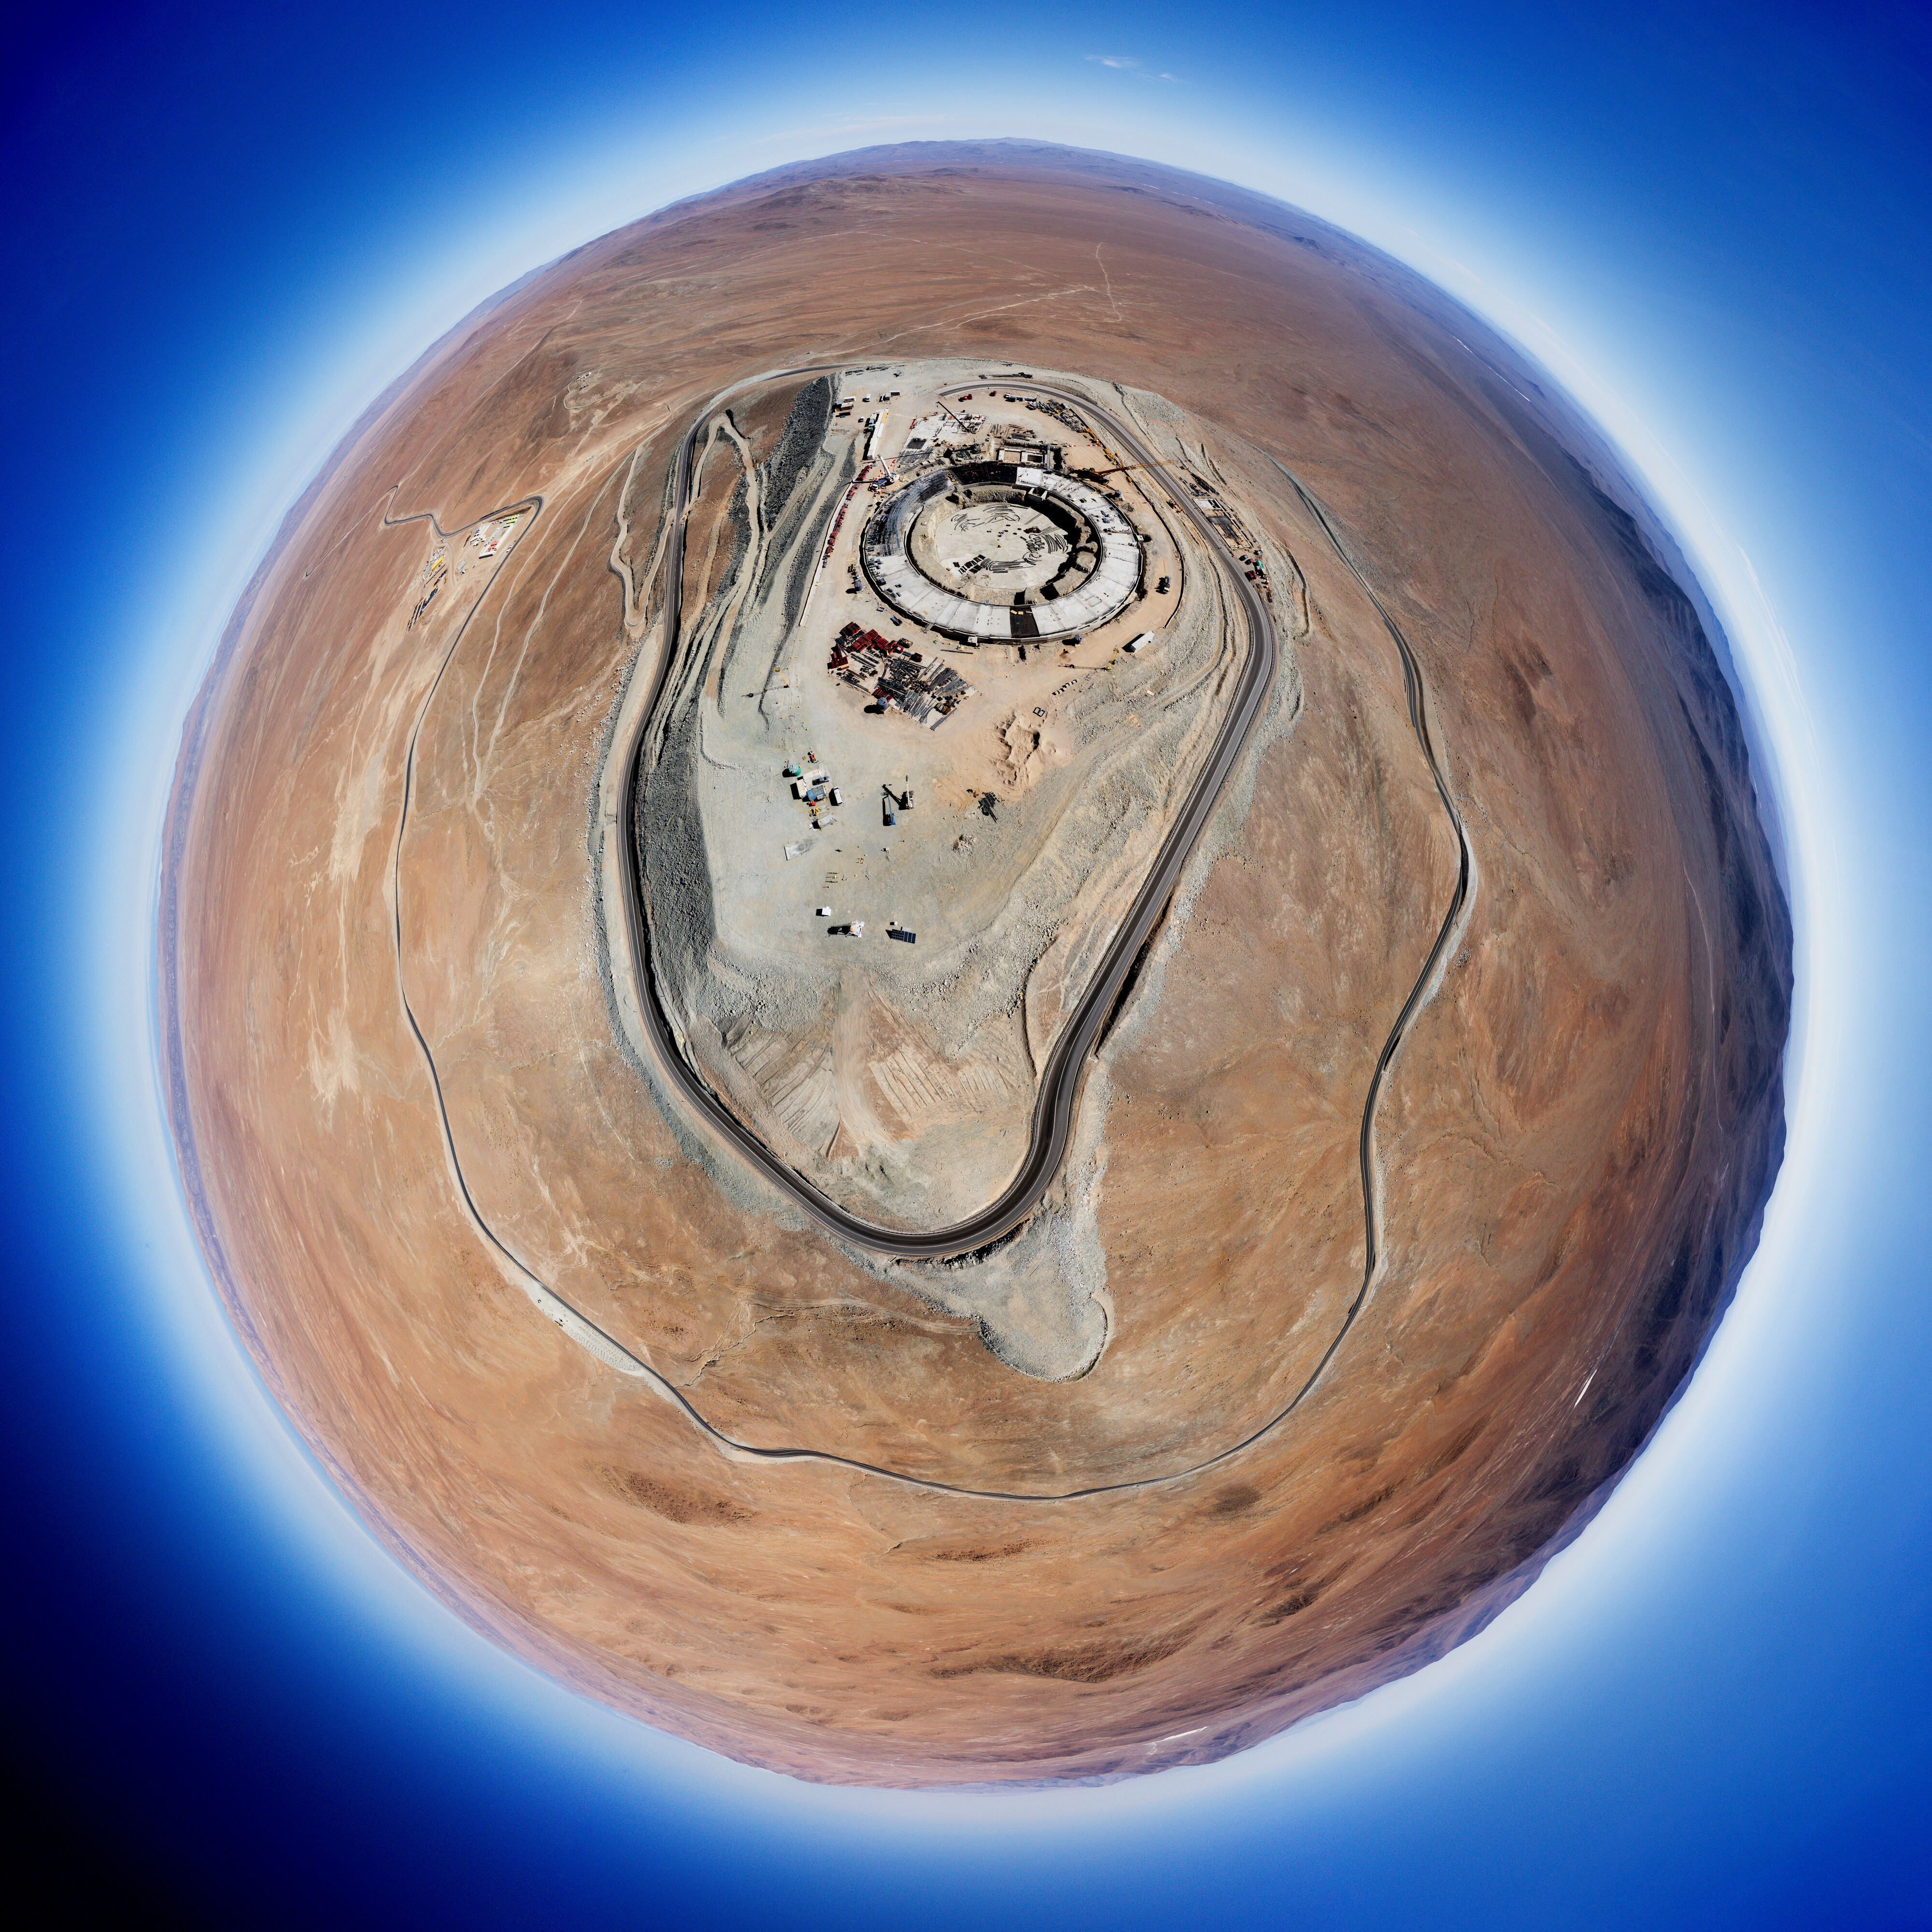

Little planet? Extremely large telescope!

Is that Tatooine with the Millenium Falcon I see? No, in fact this Picture of the Week shows the foundations of the world’s biggest eye on the sky: ESO’s Extremely Large Telescope (ELT)! Currently under construction at the top of Cerro Armazones in the Chilean Atacama Desert, the ELT will begin scientific operations in 2027, and is set to become one of the world's leading astronomical facilities.

This unique spherical picture, taken in January 2022, was constructed using stereographic projection, in which a panorama image is projected onto a single plane. The wraparound shot shows the first hints of the ELT’s large spherical dome, which will house a huge 39 m primary mirror, M1. The mirror is composed of 798 hexagonal segments and will be controlled in real time by a system of high precision sensors to keep them perfectly aligned, a technique called active optics. Another mirror, M4, will deform up to 1000 times per second to correct the effects of atmospheric turbulence. This technology, called adaptive optics, will allow the ELT to take incredibly detailed images of celestial bodies.

The picture also highlights the isolation of the ELT site from the light pollution caused by nearby cities. The Cerro Armazones plateau lies at an altitude of 3000 m, and experiences over 320 cloudless nights a year, making this an ideal spot for observing the cosmos. Curious to see how the construction is progressing? Then check out our webcams!

Other versions of this image:

Interactive panorama
Equirectangular projection

Credit: G. Hüdepohl (atacamaphoto.com)/ESO